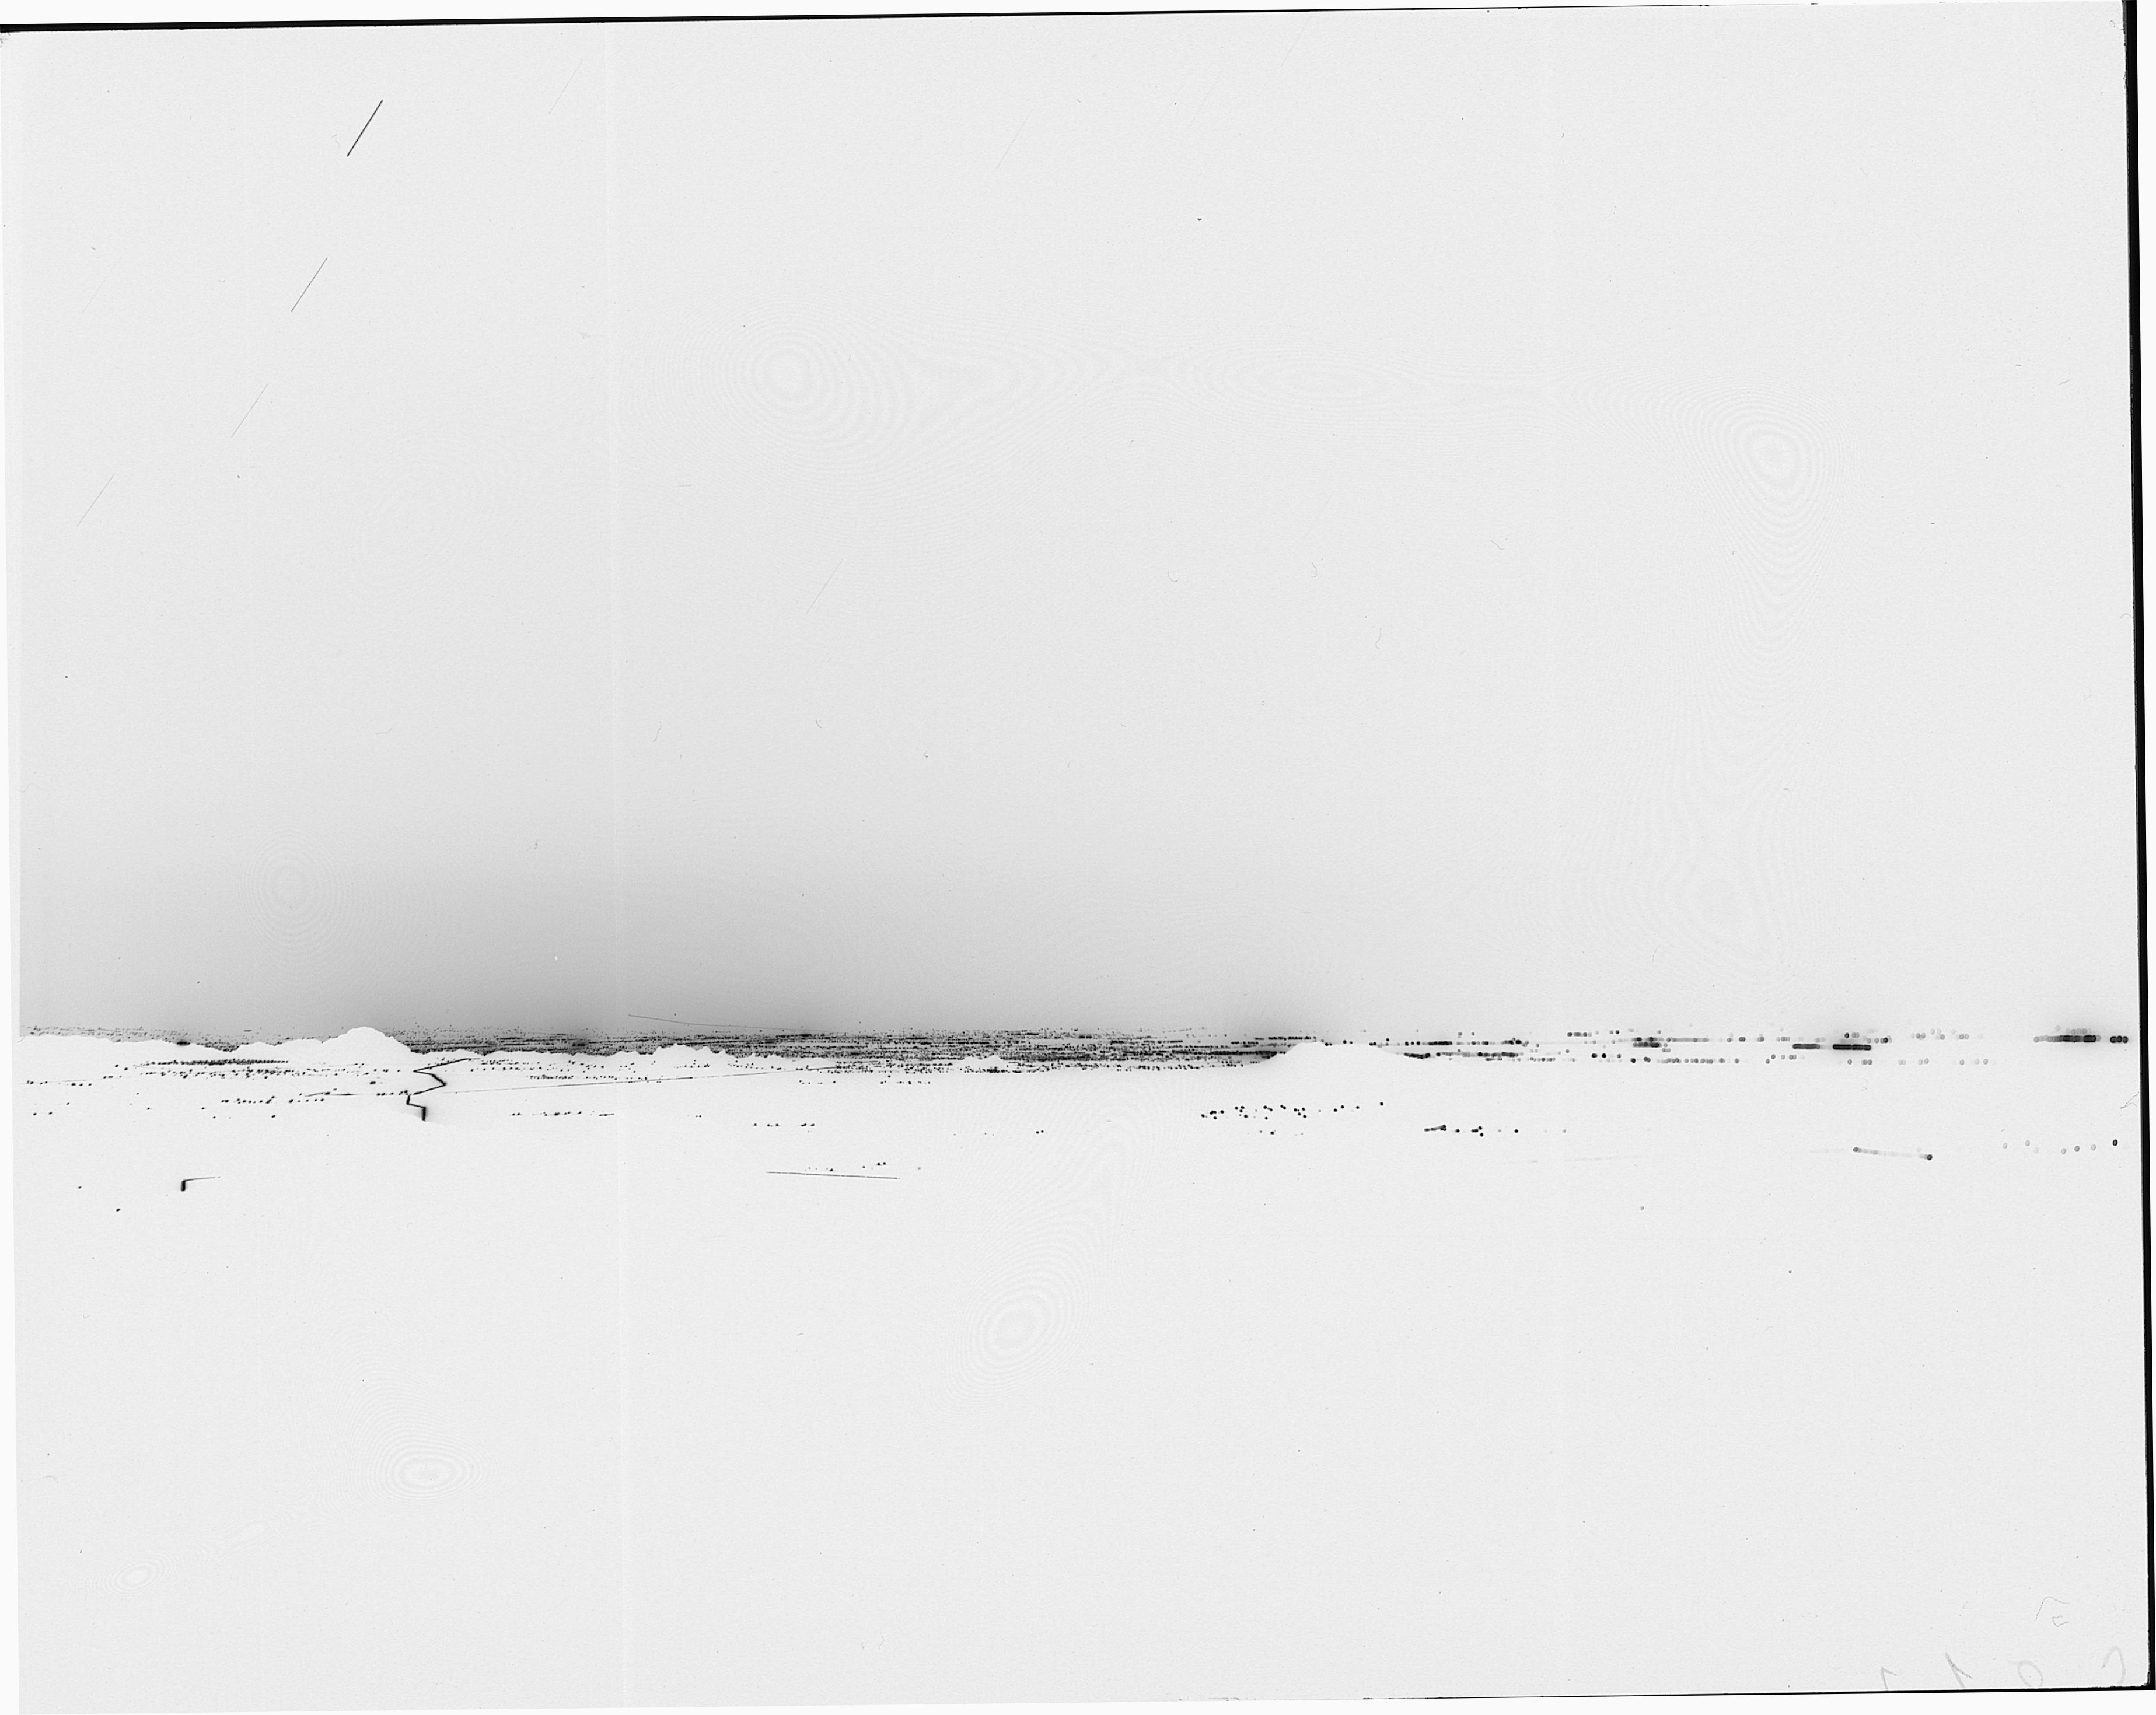

Tucson city lights, 1983

The city lights of Tucson, as seen from Kitt Peak in 1983. Negative image.

Credit: NOIRLab/NSF/AURA